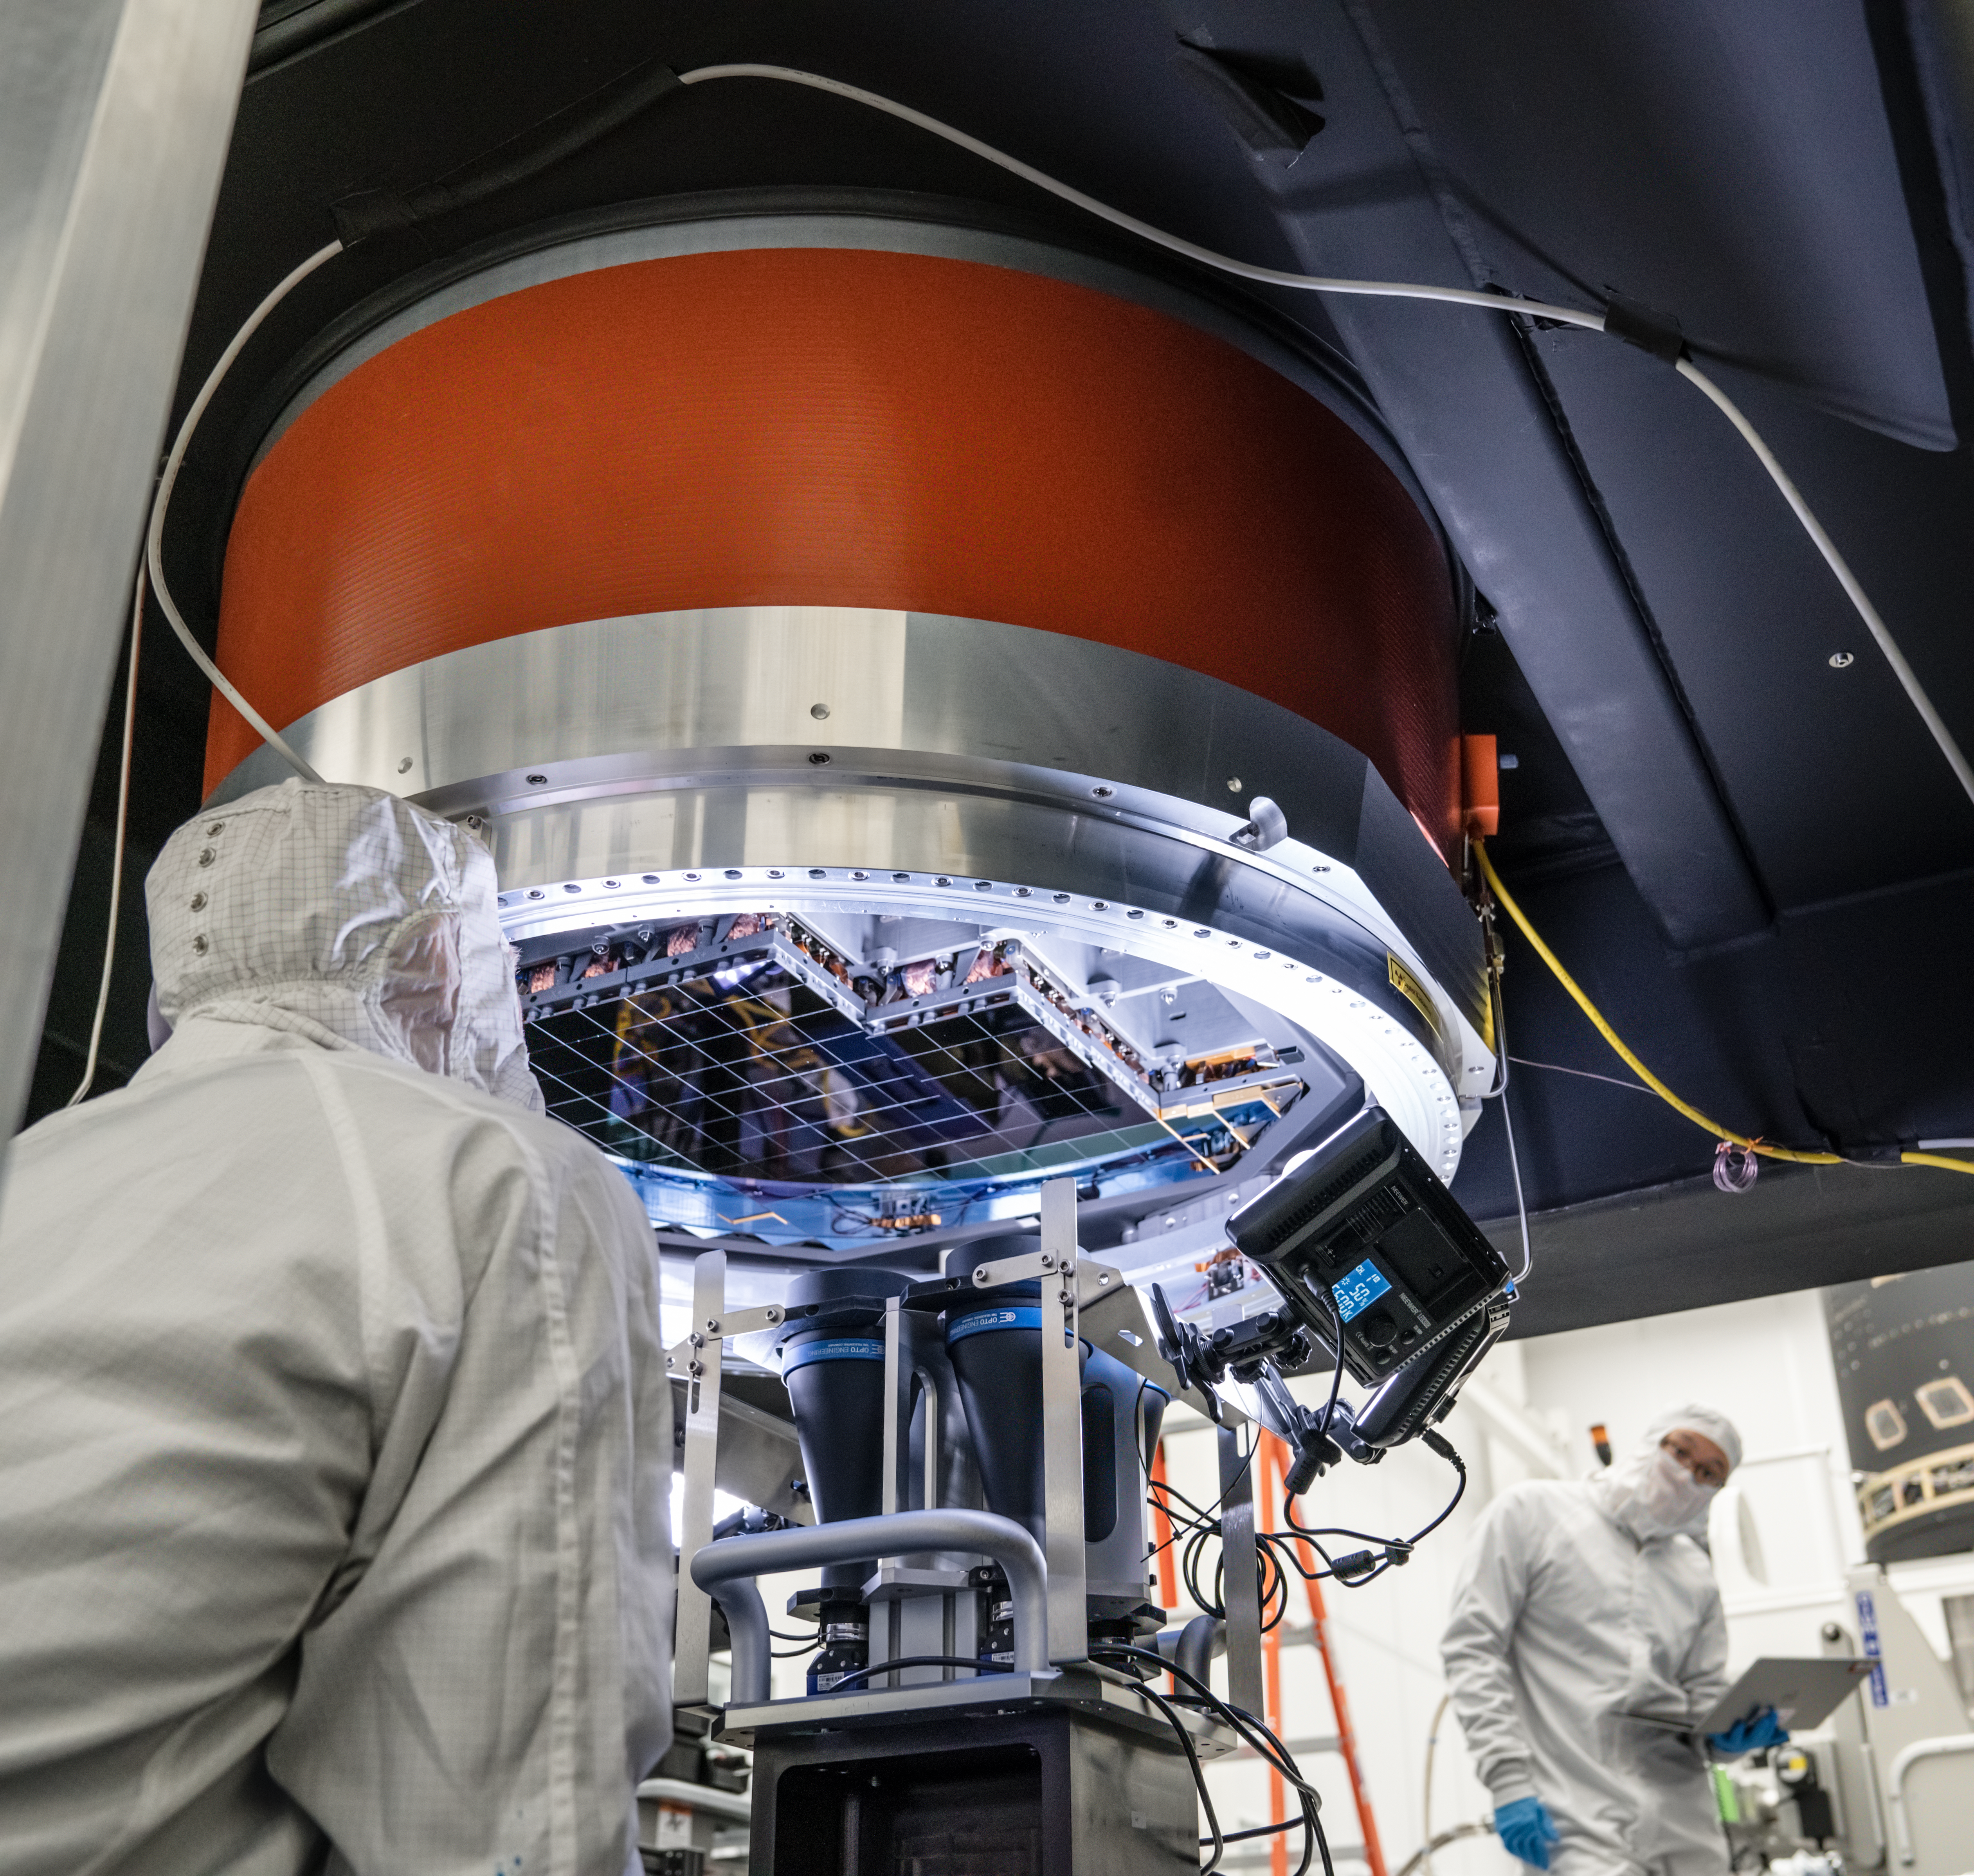

Vera C. Rubin Observatory LSST Camera Focal Plane Build 112

The 14th RTM to be installed was a particularly challenging installation which required a couple stops and conferences to discuss solutions before finally succeeding.

Credit: Jacqueline Orrell/SLAC National Accelerator Laboratory